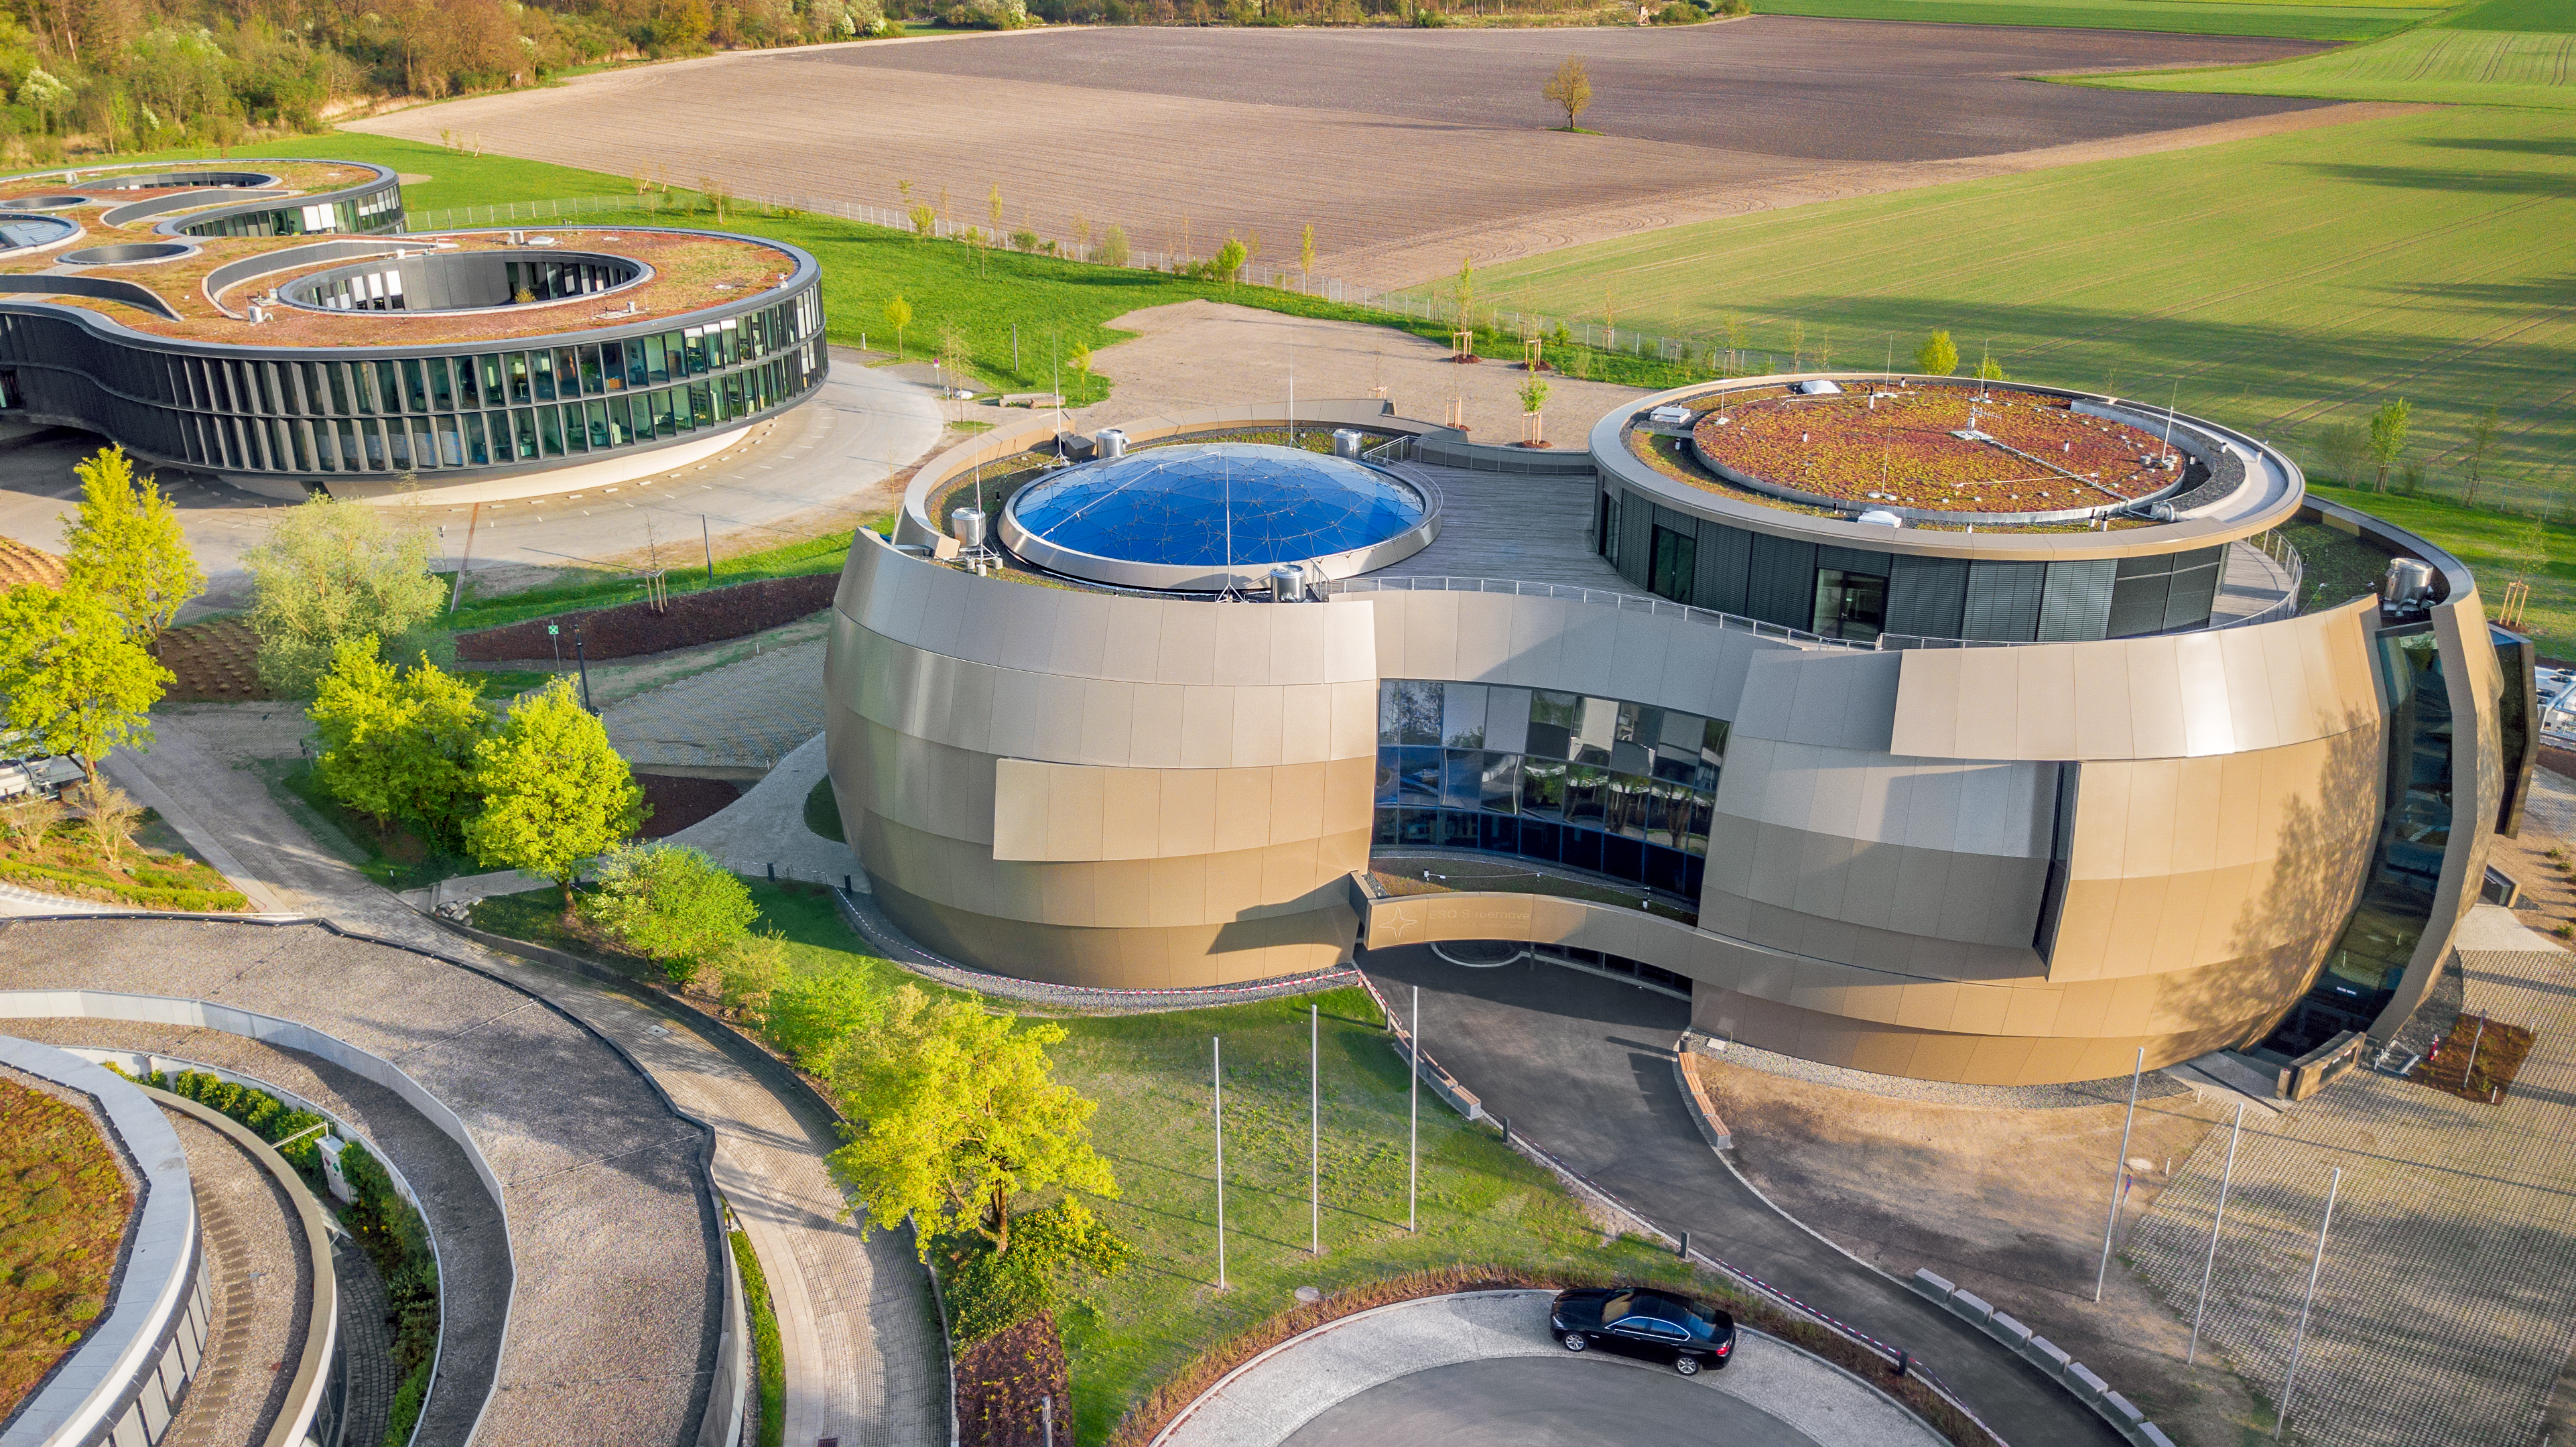

Supernova from above

The ESO Supernova Planetarium & Visitor Centre is shown in this aerial view. This unique vantage point showcases the architecture of Supernova, which was designed to resemble a close double-star system, with one star transferring mass to its companion. This astrophysical set-up will ultimately lead to the heavier component undergoing a titanic explosion known as a supernova, from which the cutting-edge public astronomy centre takes its name.

Credit: ESO/S. Lowery